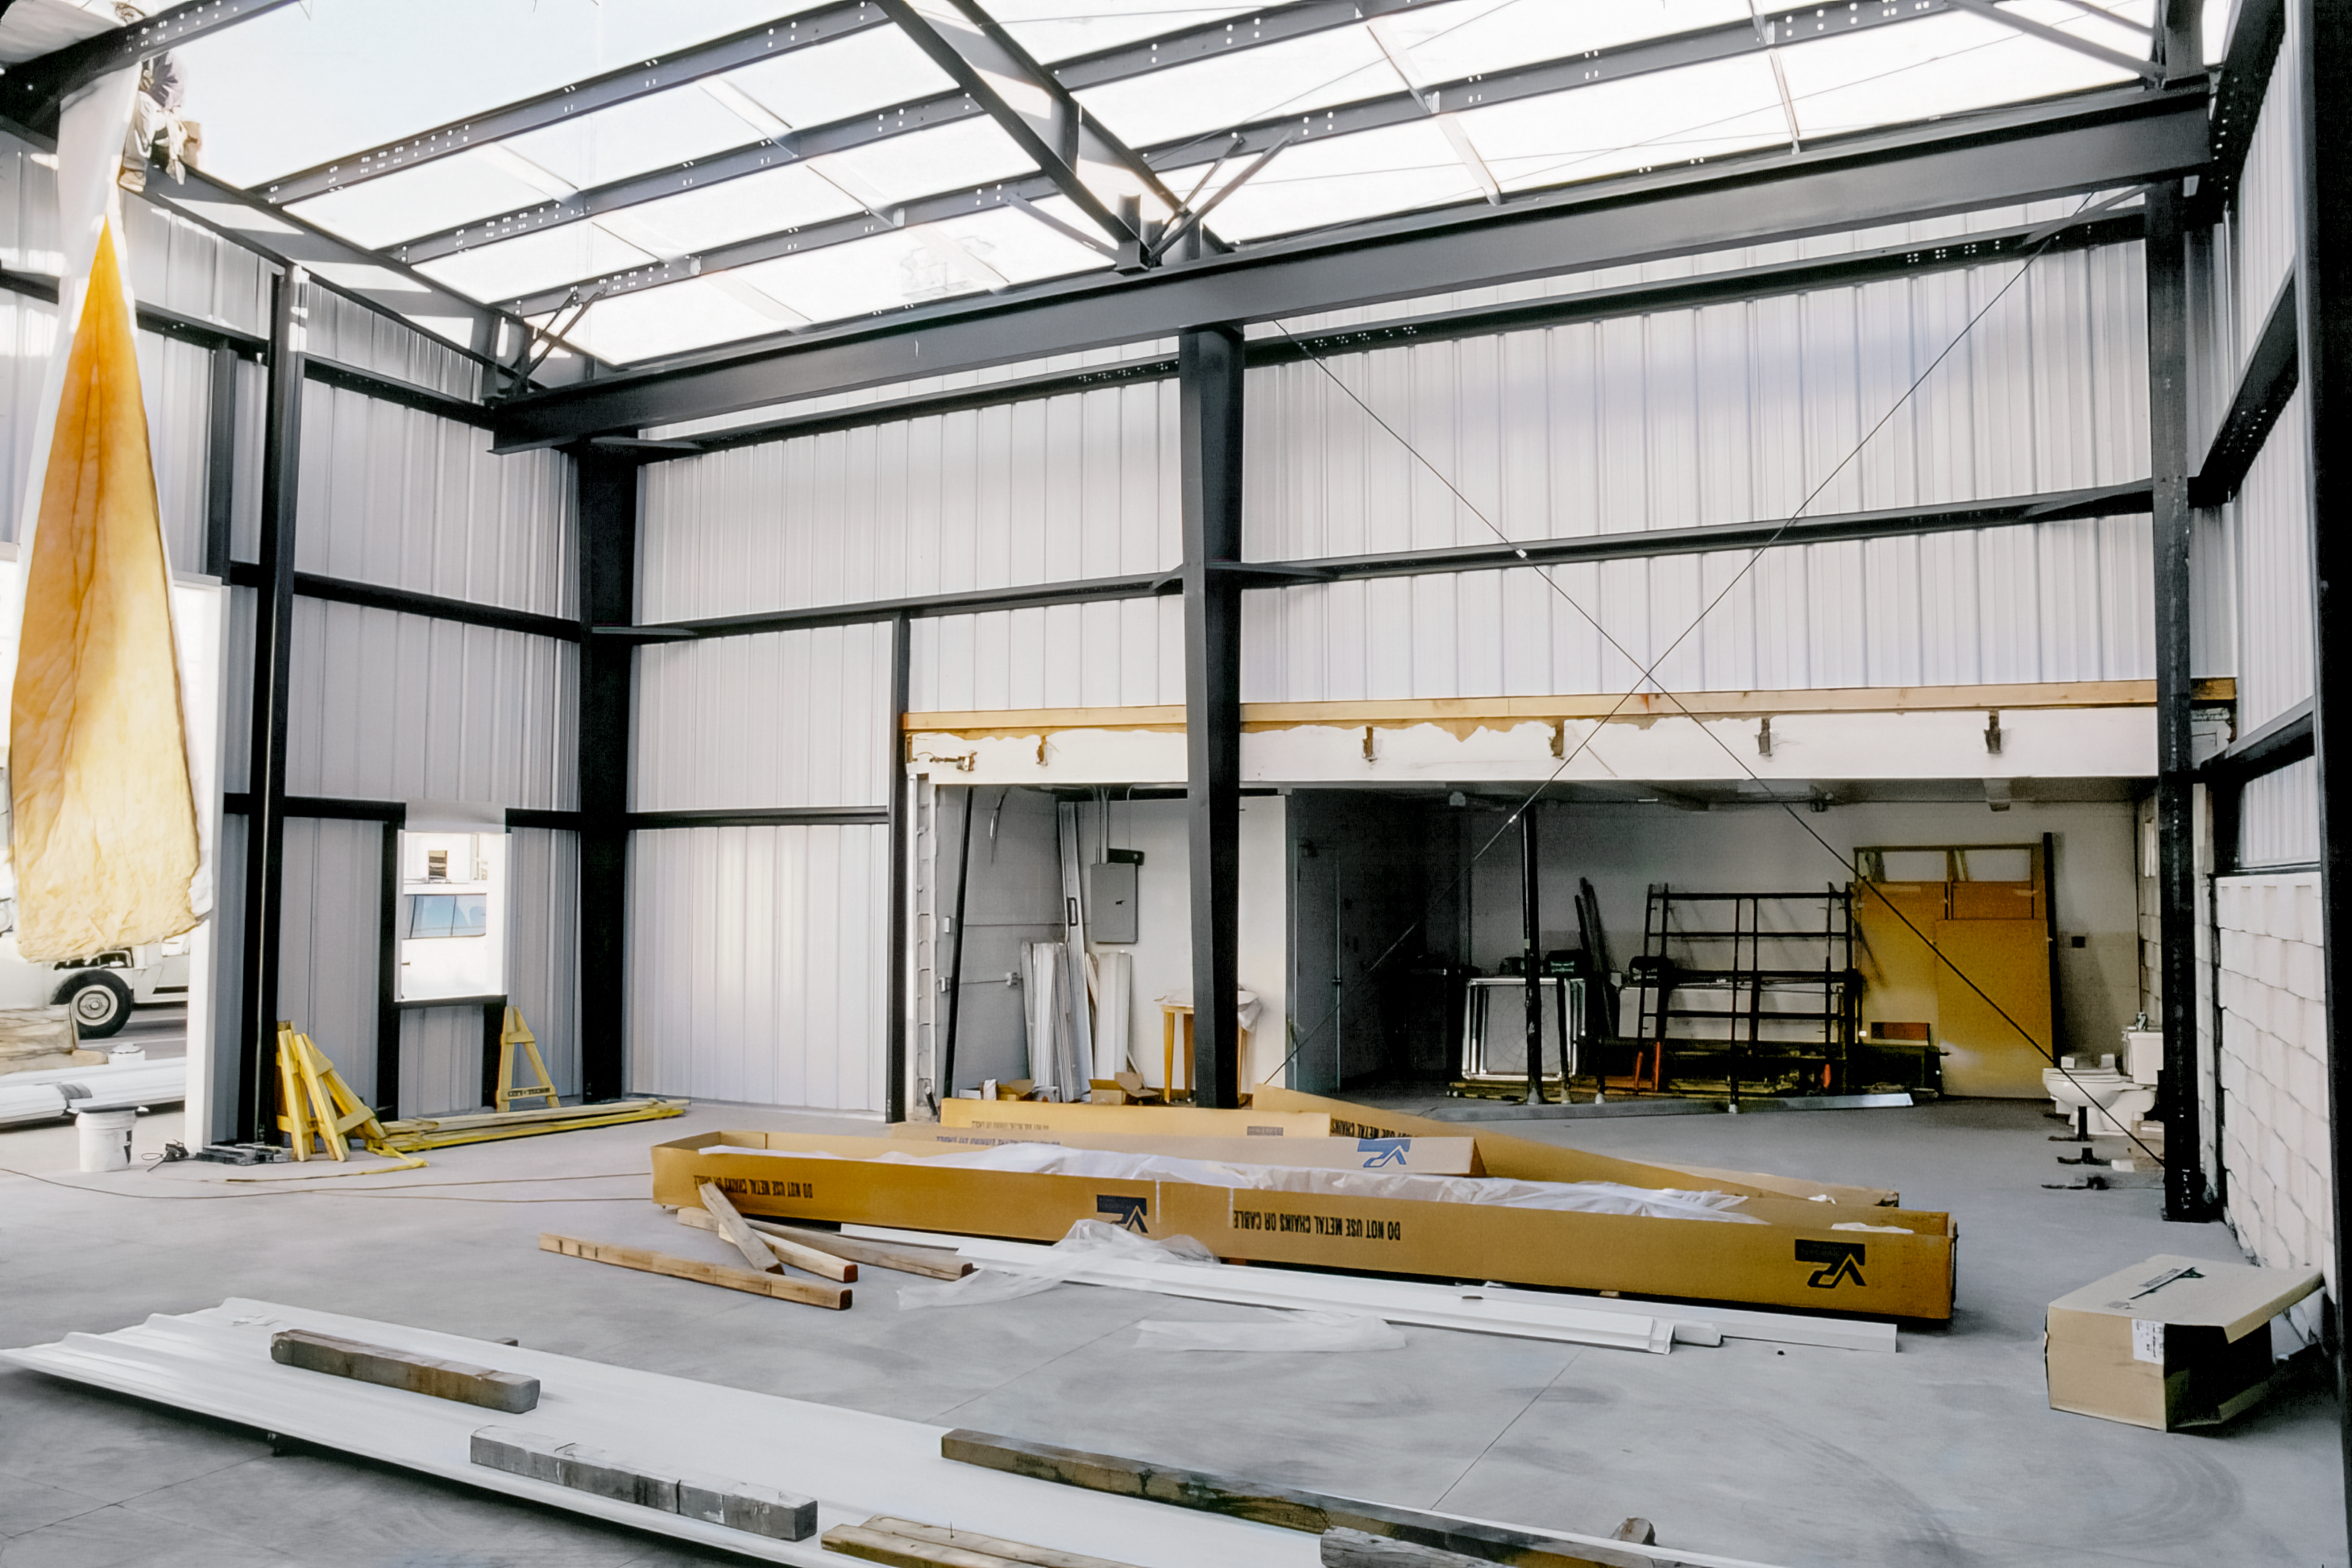

Inside the Flex Rig Building

Construction materials are scattered inside the Flex Rig Building set to rise in the Tucson Headquarters of NOIRLab, then known as the National Optical Astronomy Observatory (NOAO). This image was taken in June 2002.

Credit: NOIRLab